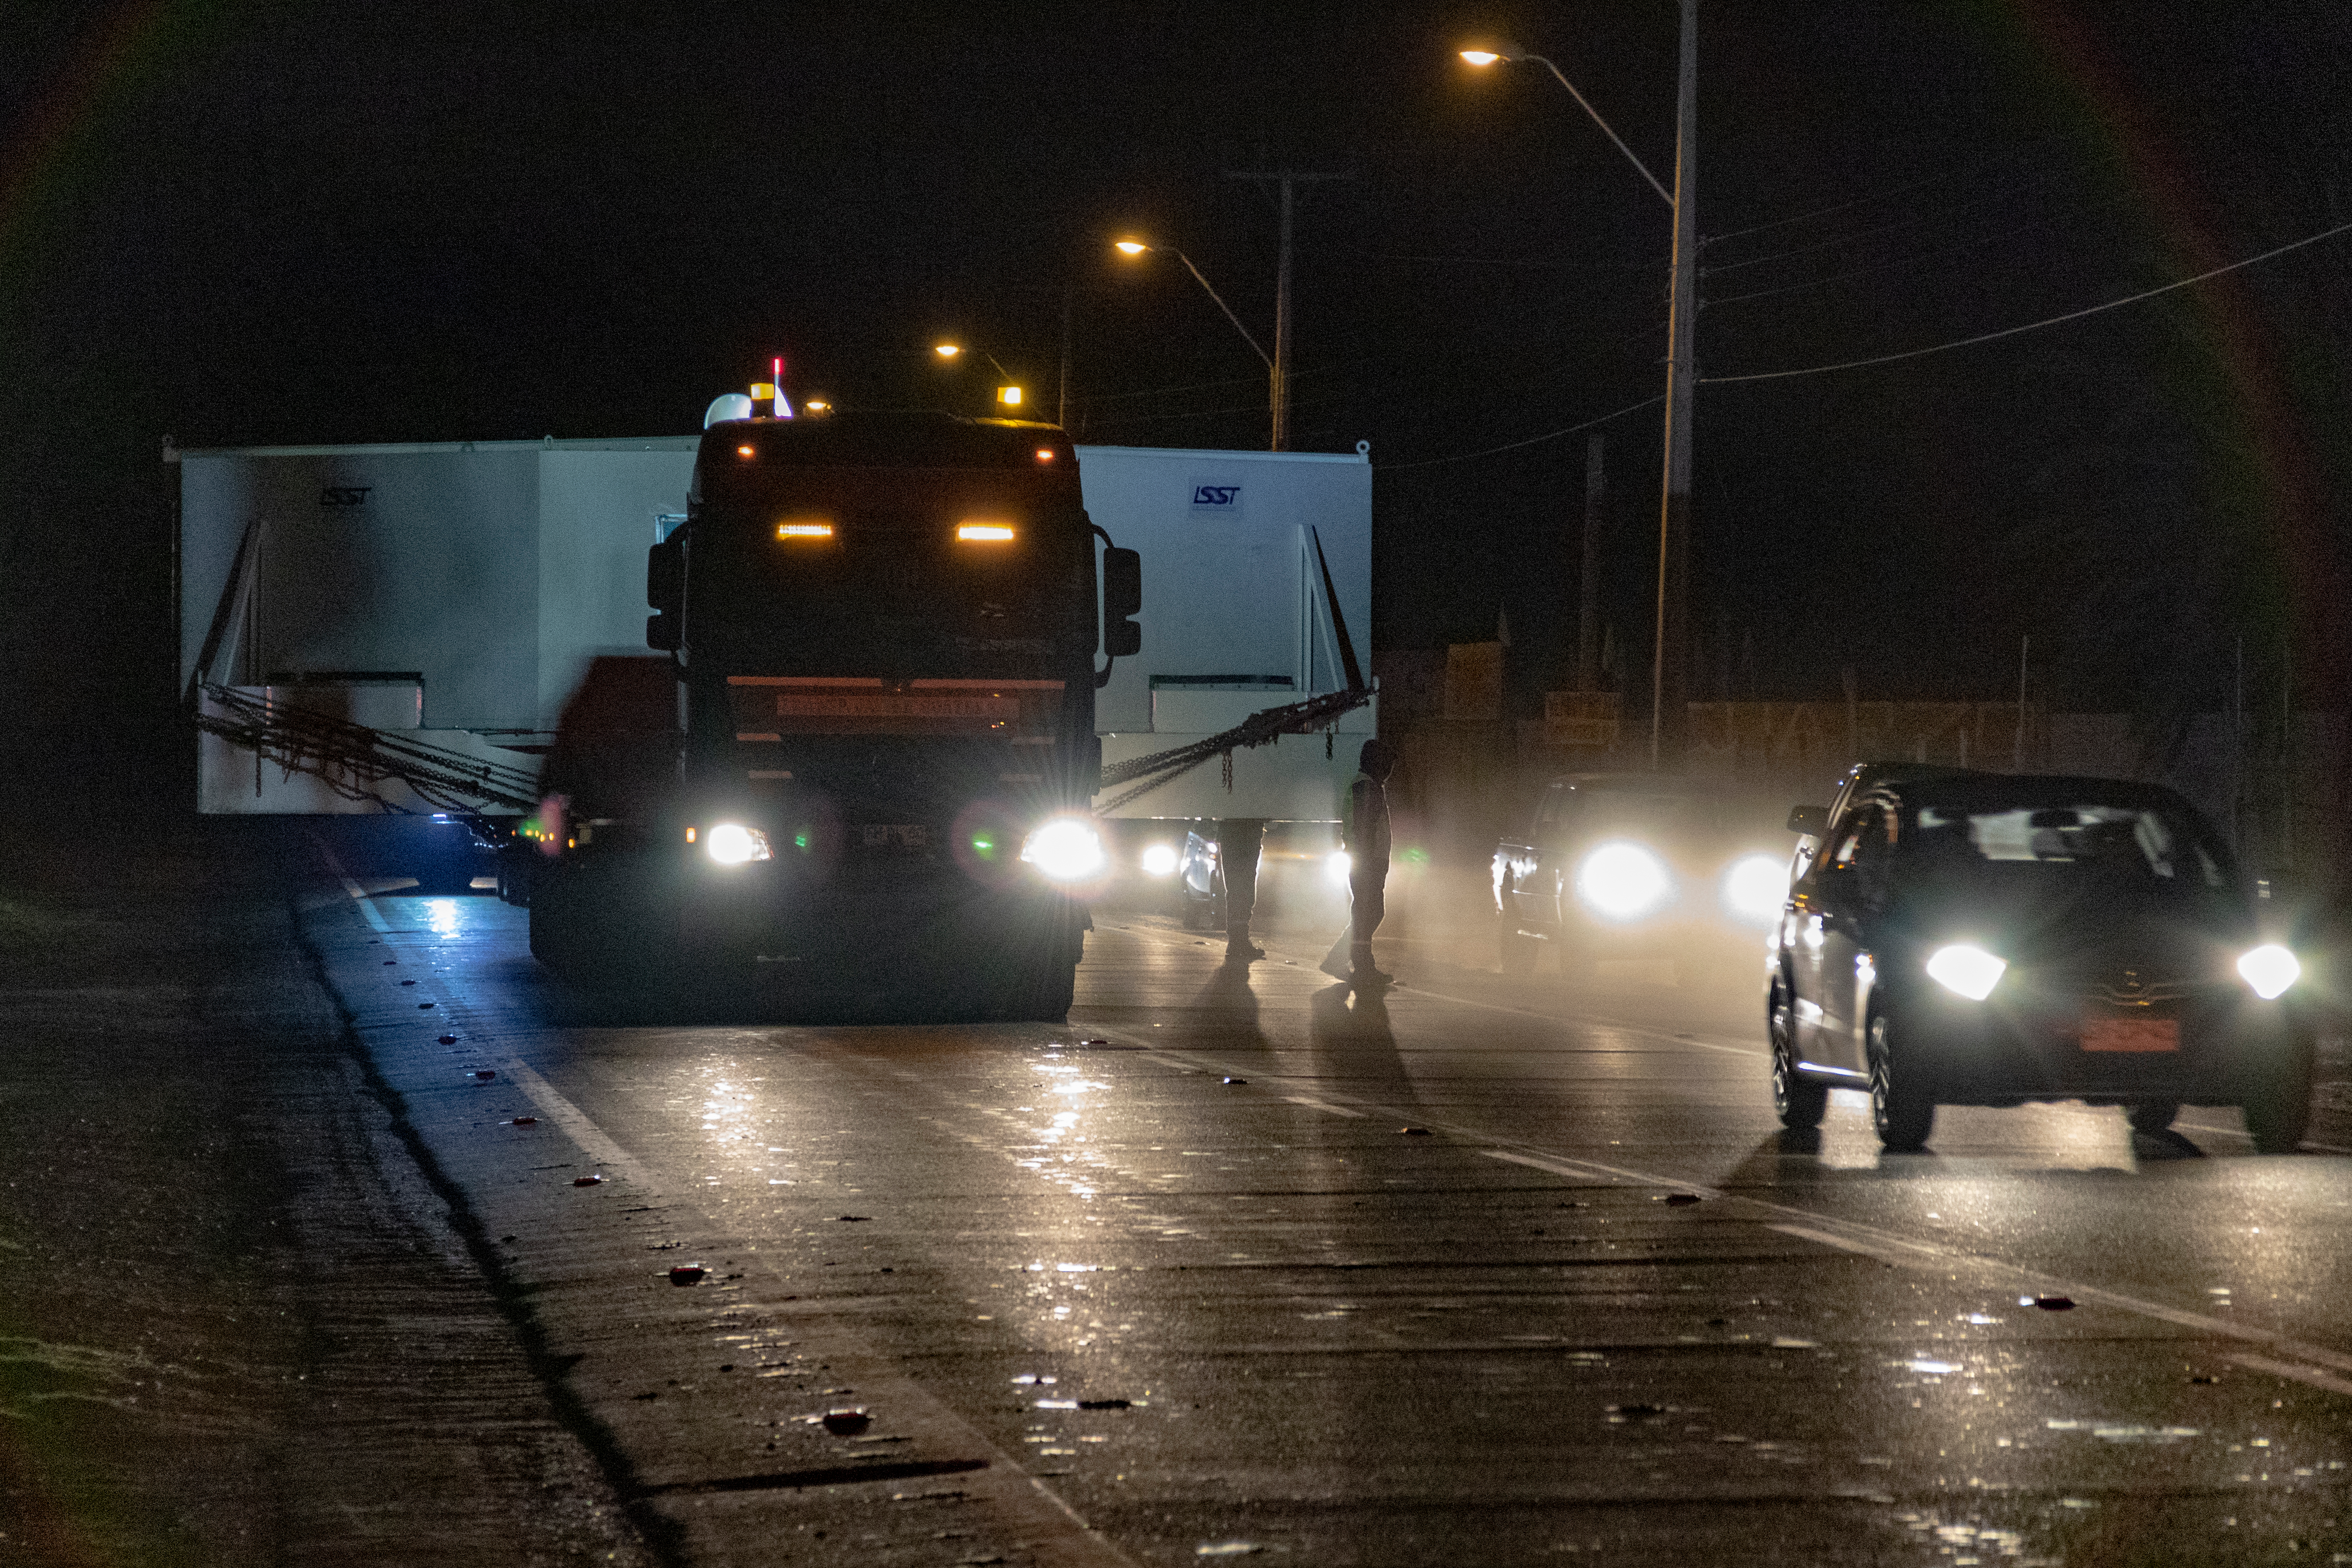

M1M3 Transported to the Summit

The LSST Primary/Tertiary Mirror (M1M3) arrived in the port of Coquimbo on May 7, and was transported to the LSST summit facility building over the next several days. It arrived on the summit on May 11, 2019.

Credit: Rubin Observatory/NSF/AURA